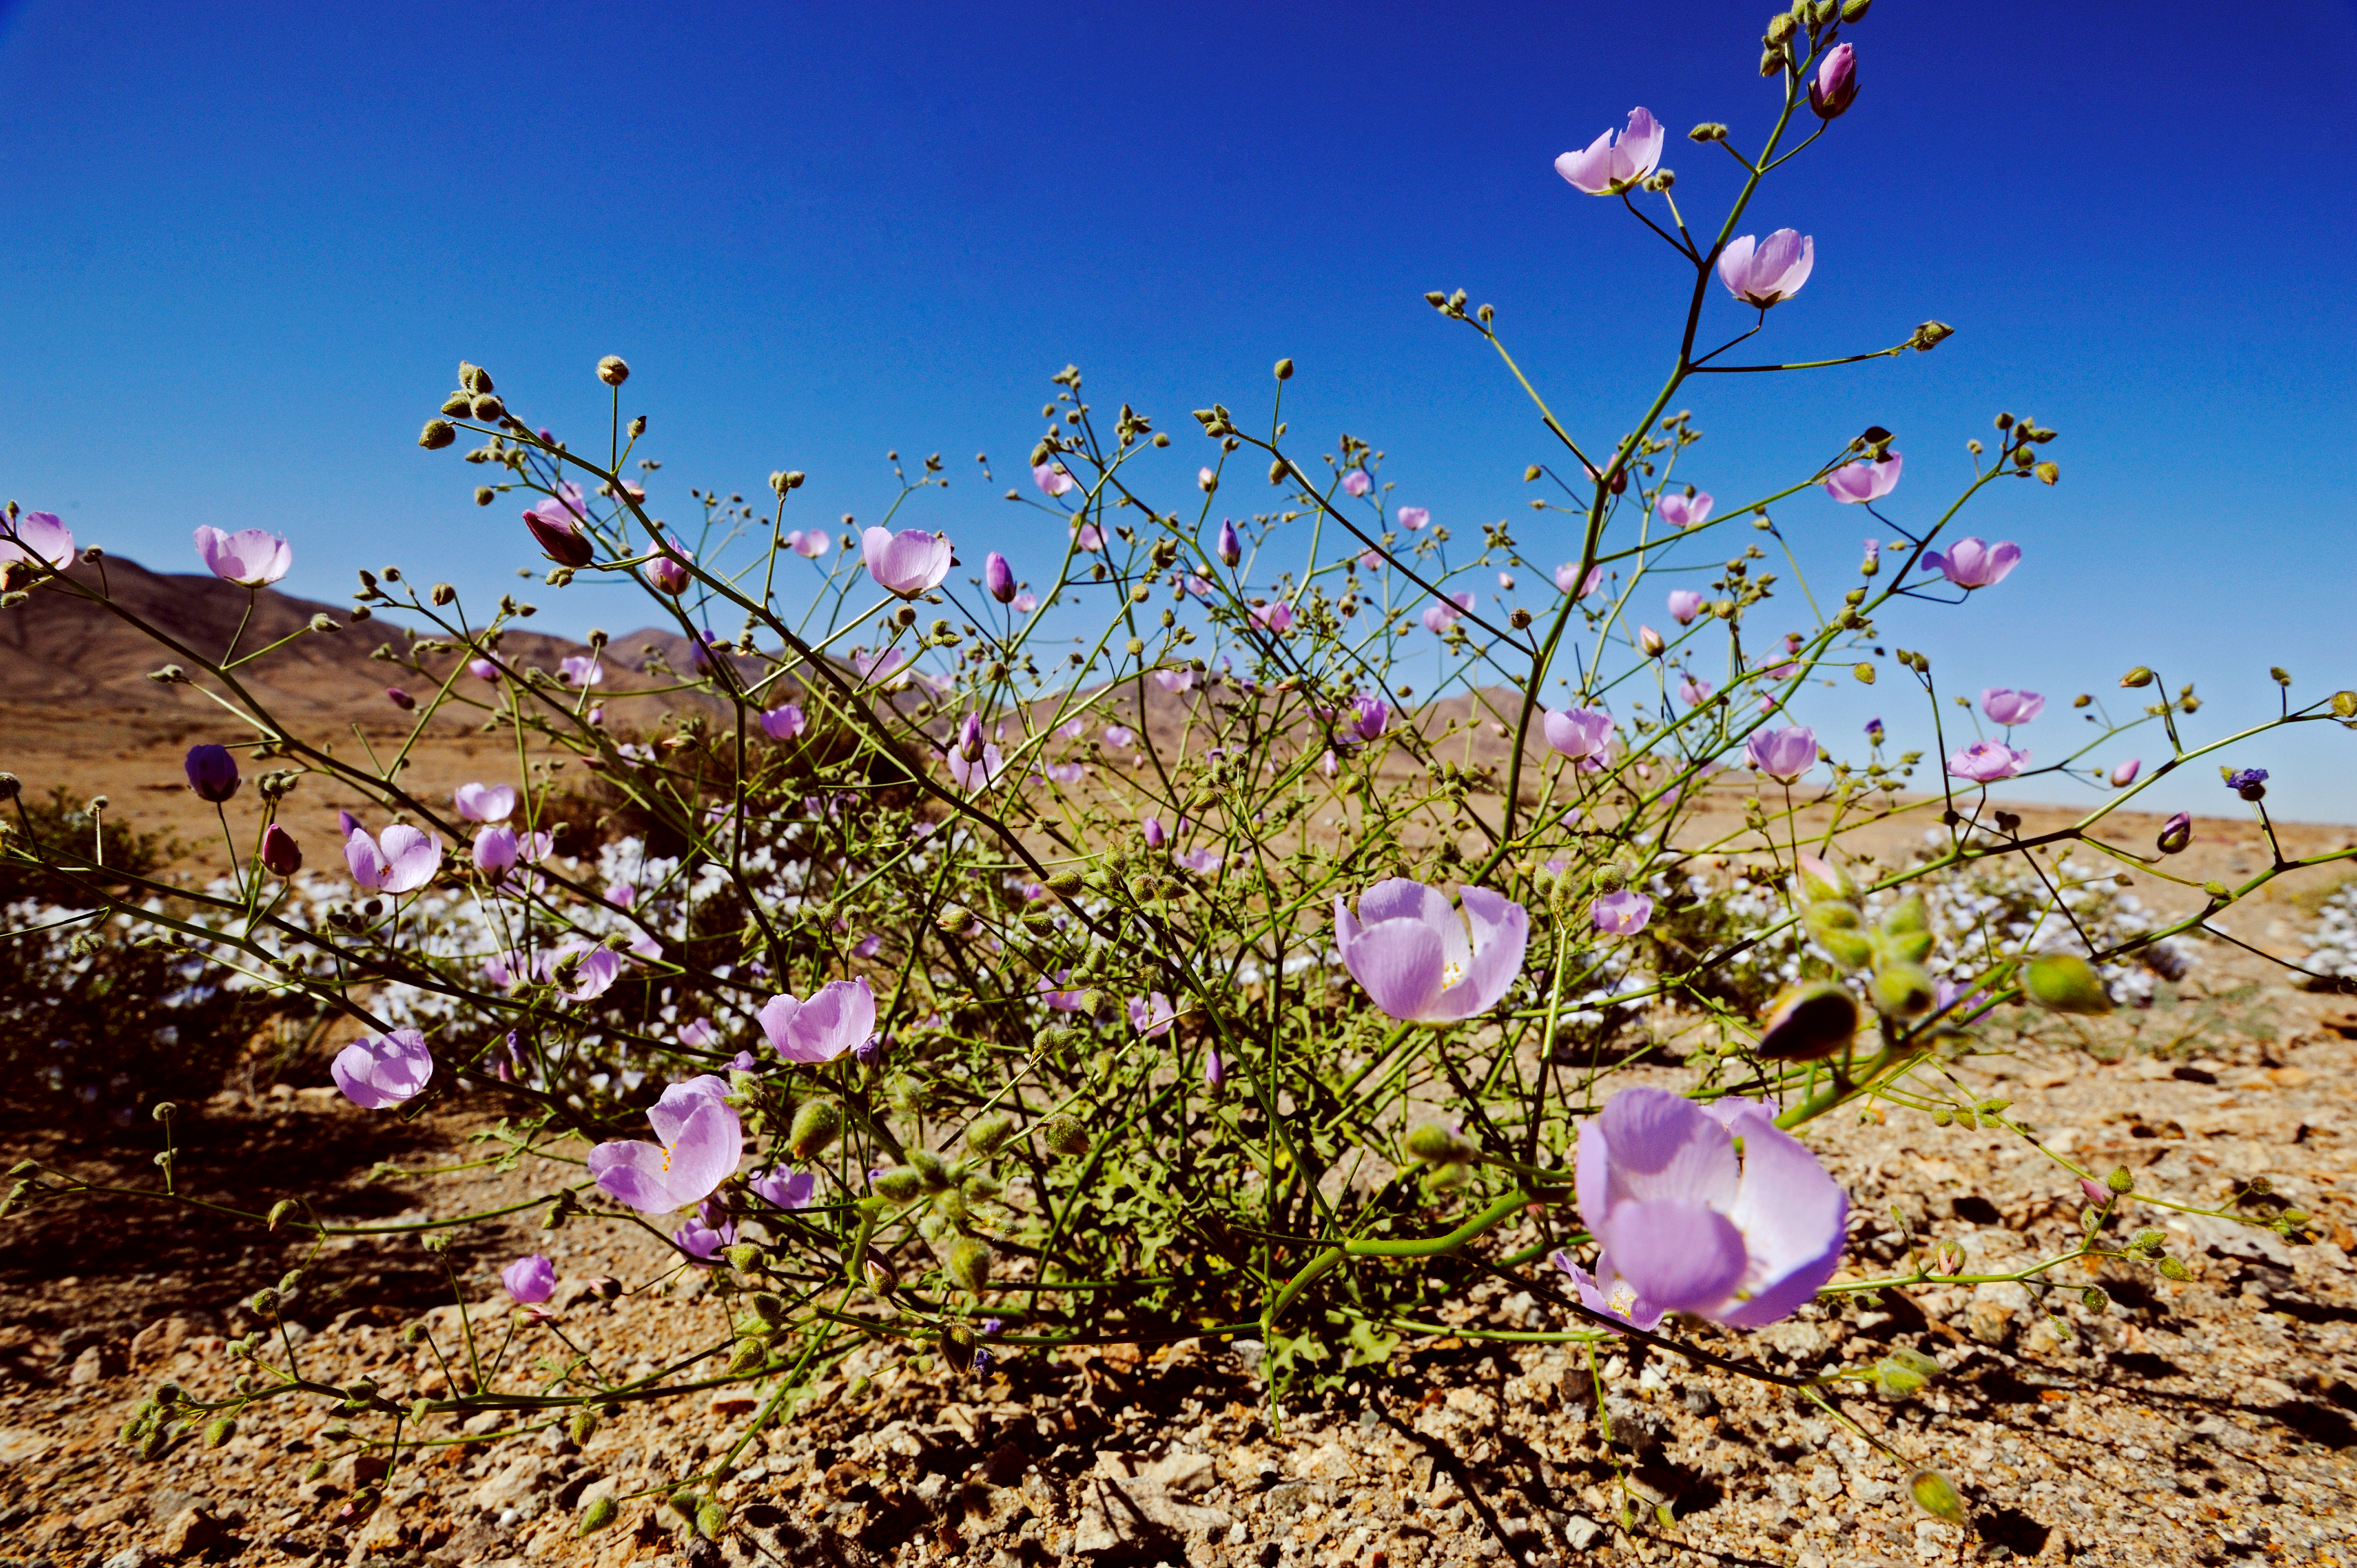

The Atacama Desert in bloom

A wild flower in the Atacama Desert.

Credit: ESO